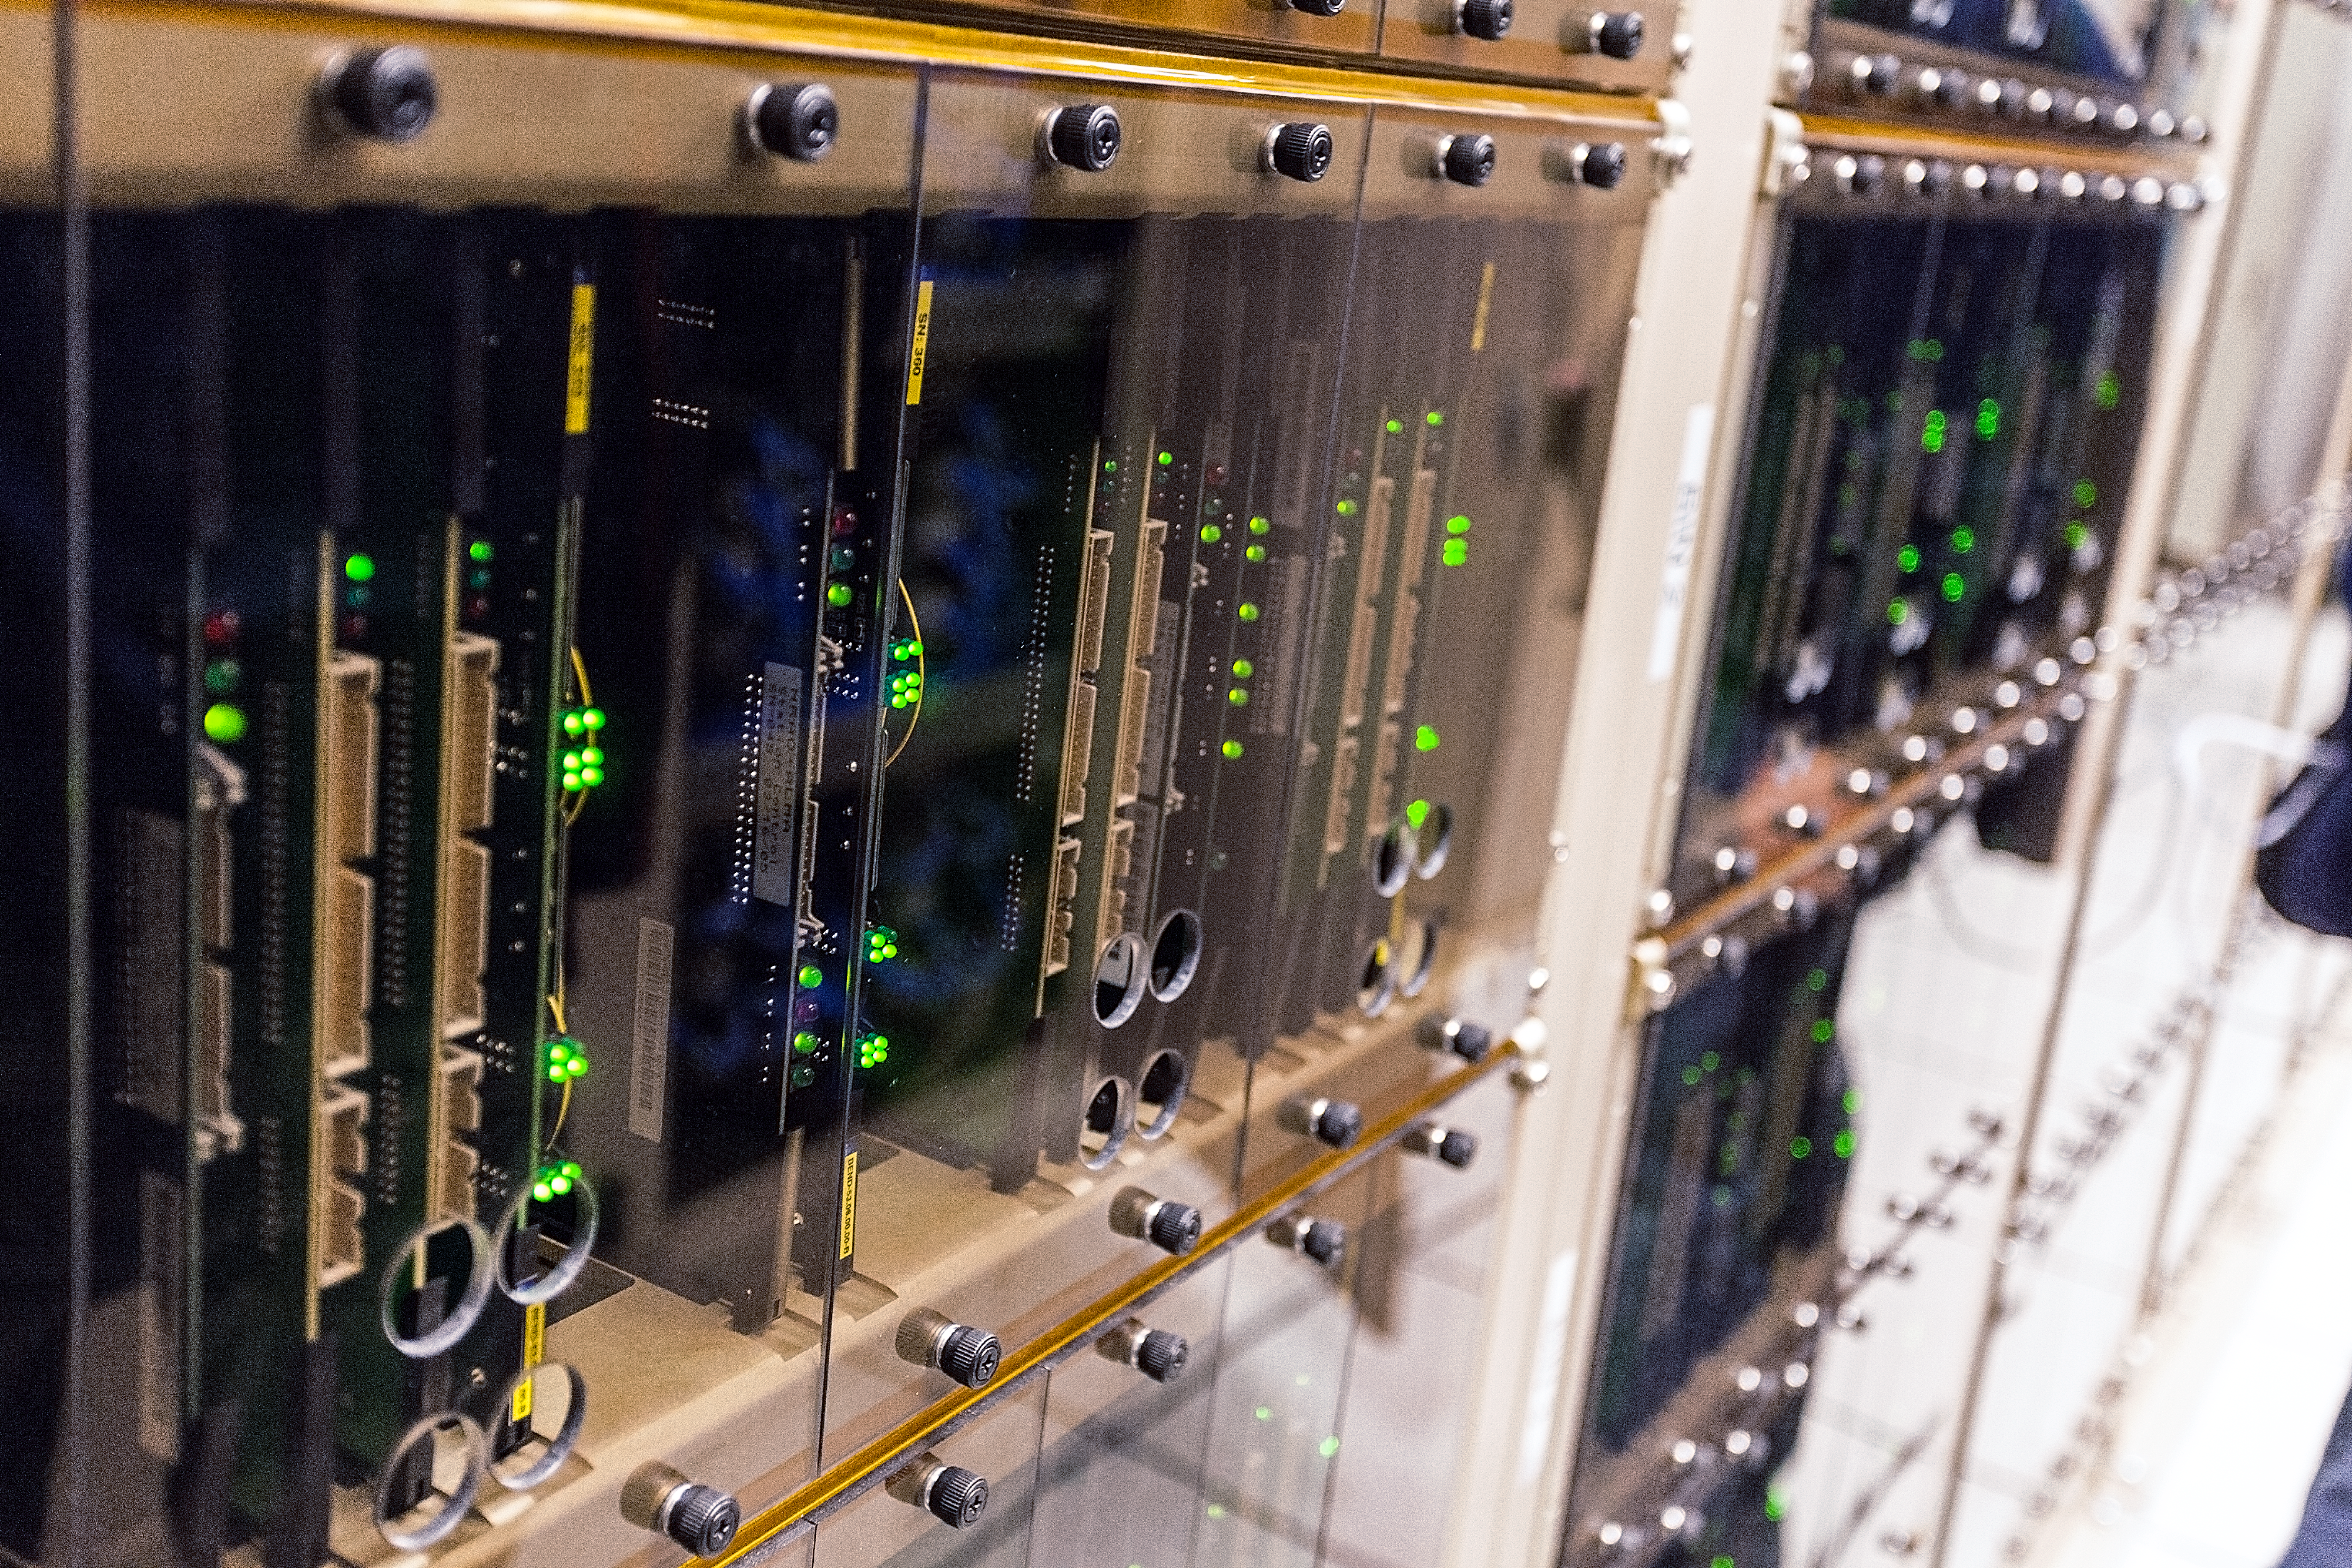

Power in processing

Our eyes can extract amazing information from the light that passes through them by mapping the distribution of light across the field of view. Such a “map” is what we call an image.

To make images from millimetre-wavelength light gathered by multiple antennas, we need absolutely colossal computing power. The signals coming from each pair of antennas — there are 1,125 pairs in just the extended array — must be mathematically compared billions of times every second.

It would take approximately three million domestic laptops to carry out the same quantity of operations per second as the ALMA correlator. Do the maths and you’ll discover why — for a lot less money — the ALMA collaboration decided to create the ALMA correlator (shown here), one of the fastest supercomputers in the world.

Credit: ESO/A.Duro